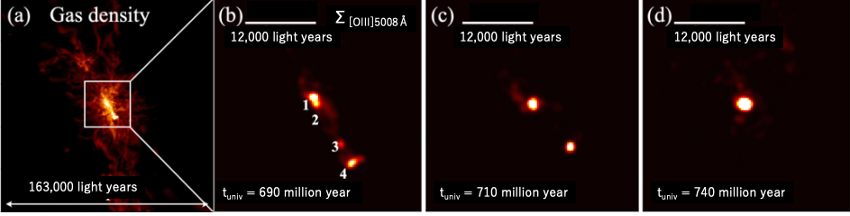

Simulations of A2744z7p9OD

Galaxy formation simulations of the future of the core of A2744z7p9OD. (a) Gas density in a region similar to the proto-cluster A2744z7p9OD at a cosmological age of 689 million years. (b) A zoomed-in view of the core region in (a) corresponding to the region observed by JWST. The color map indicates the light distribution of oxygen ions. (b) to (d) show the evolution of the simulated object: the four galaxies gradually merge and evolve into a larger entity.

Credit: T. Hashimoto et al